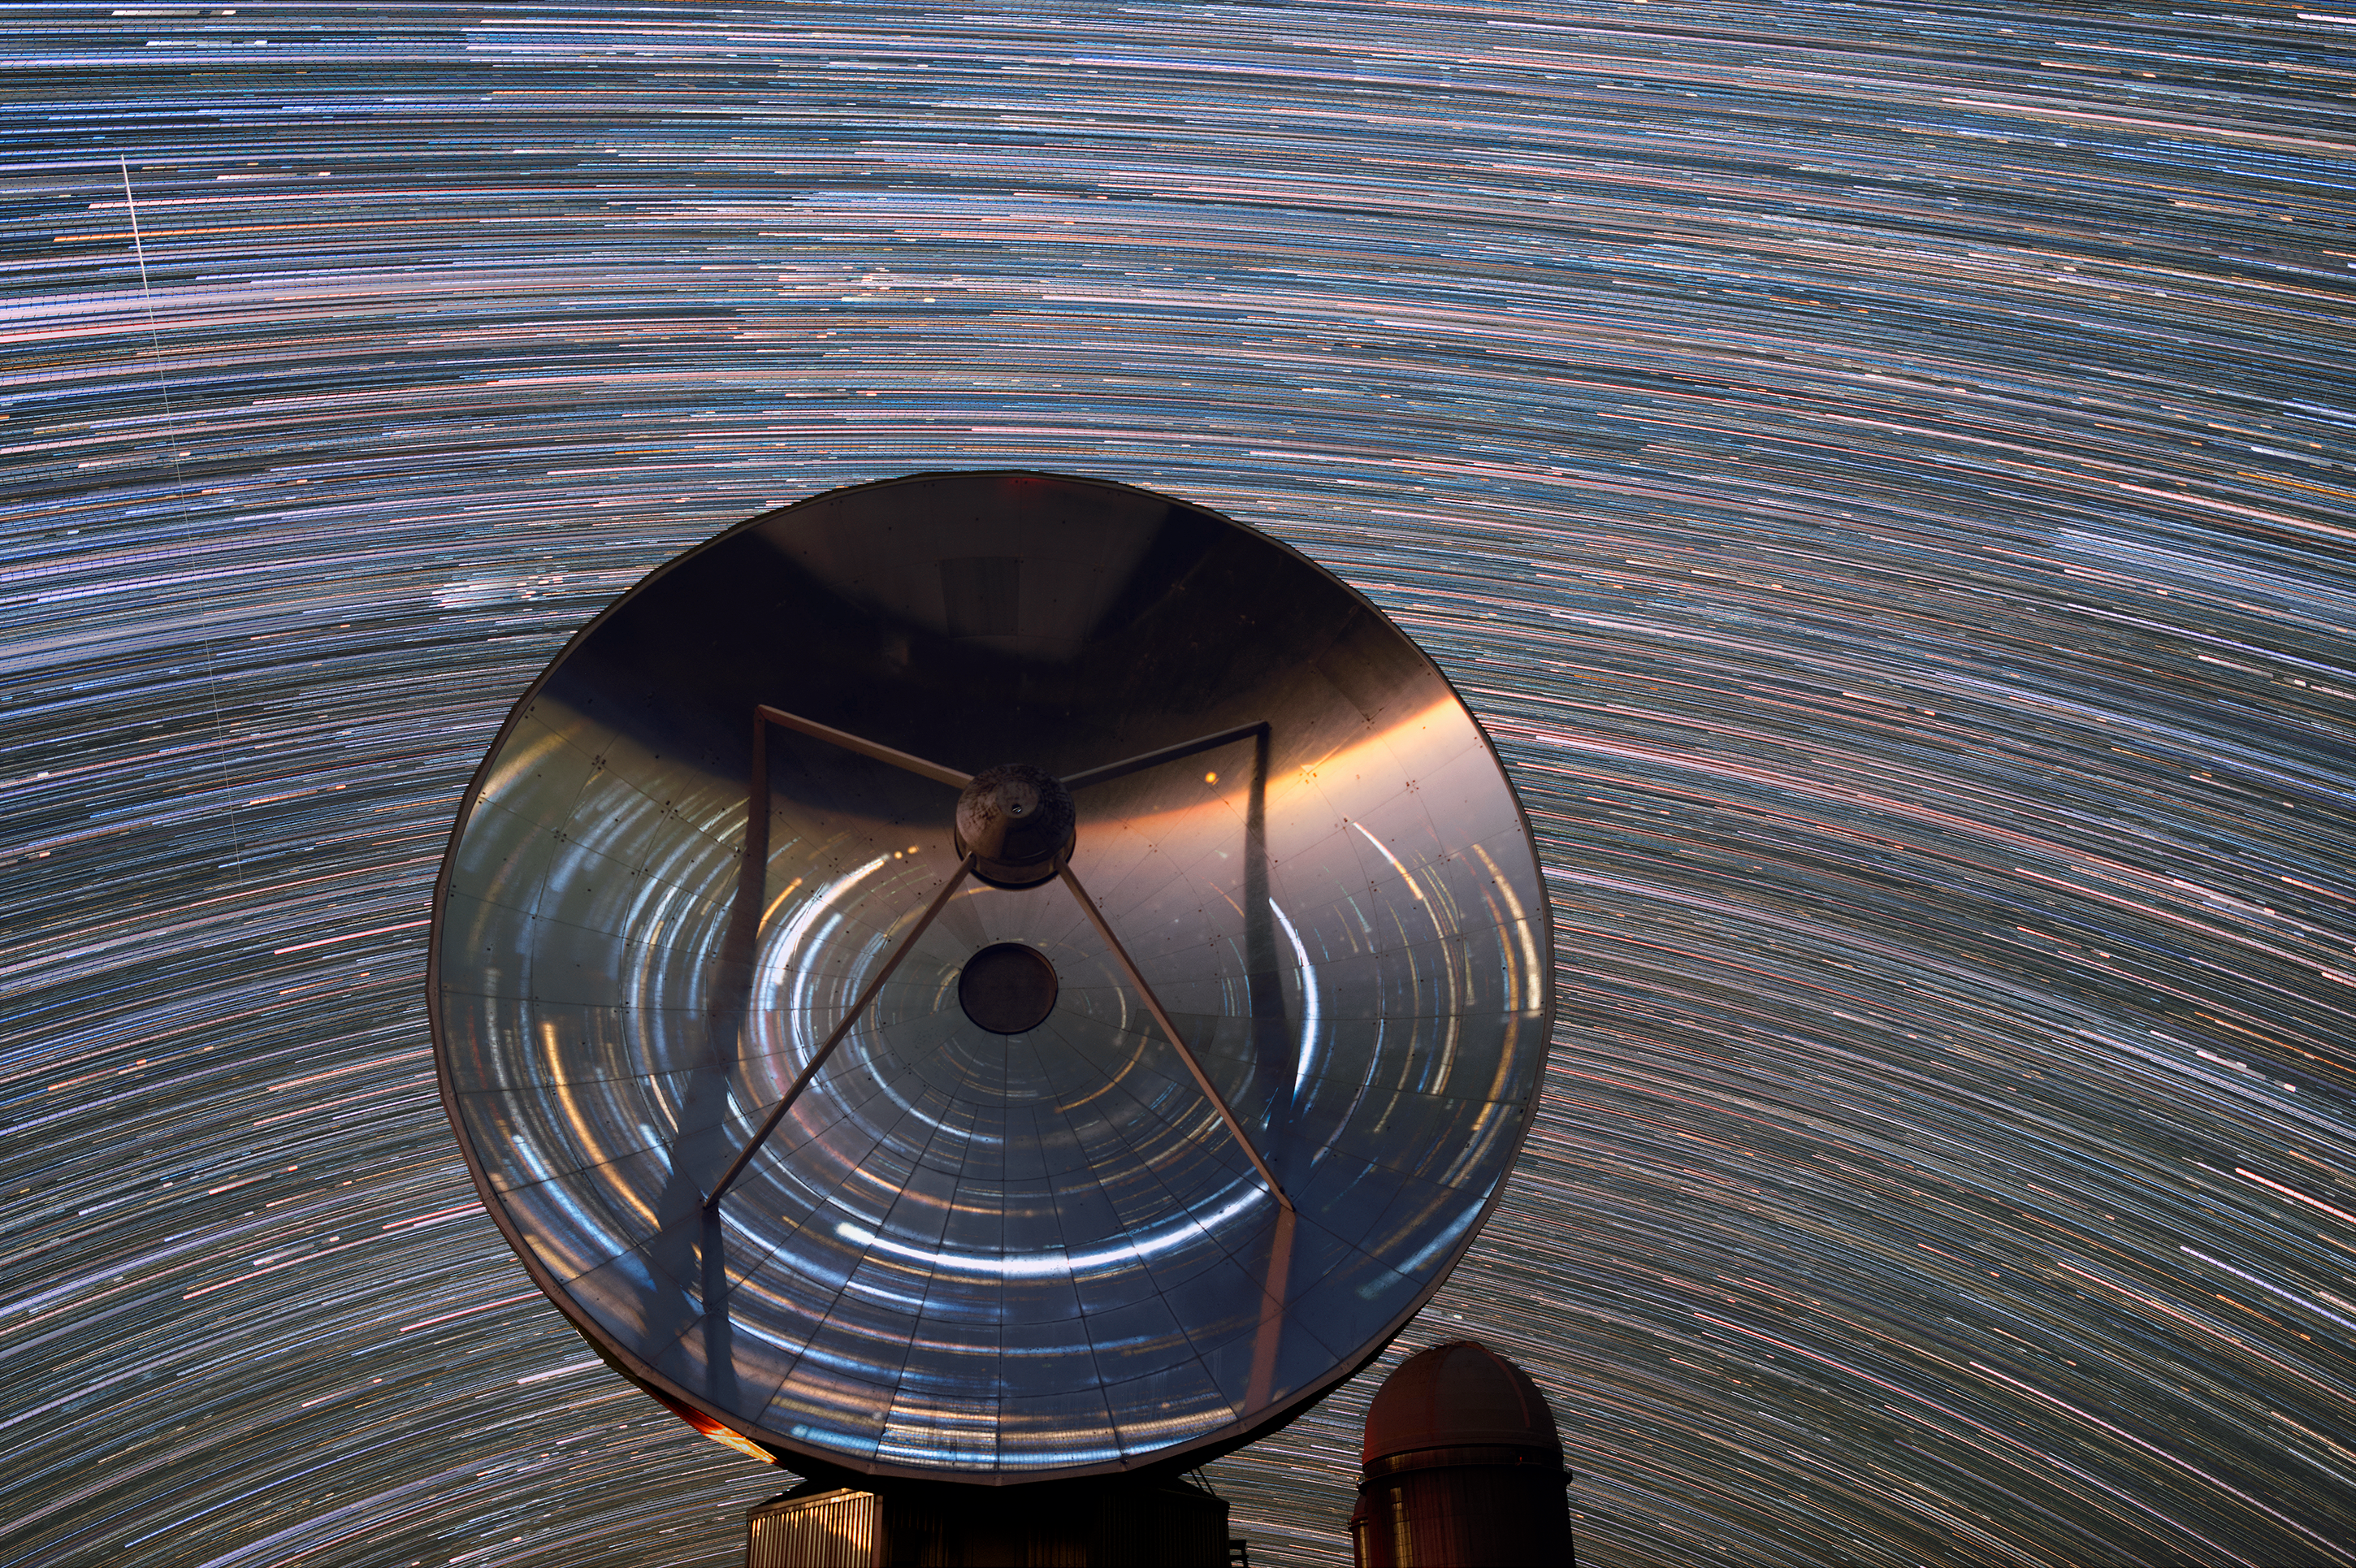

Swirl of stars around SEST

Star trails fill the sky and reflect in the Swedish–ESO Submillimetre Telescope (SEST) telescope located at ESO's La Silla Observatory. In the background is the ESO 3.6-metre telescope.

Credit: Zdeněk Bardon/ESO